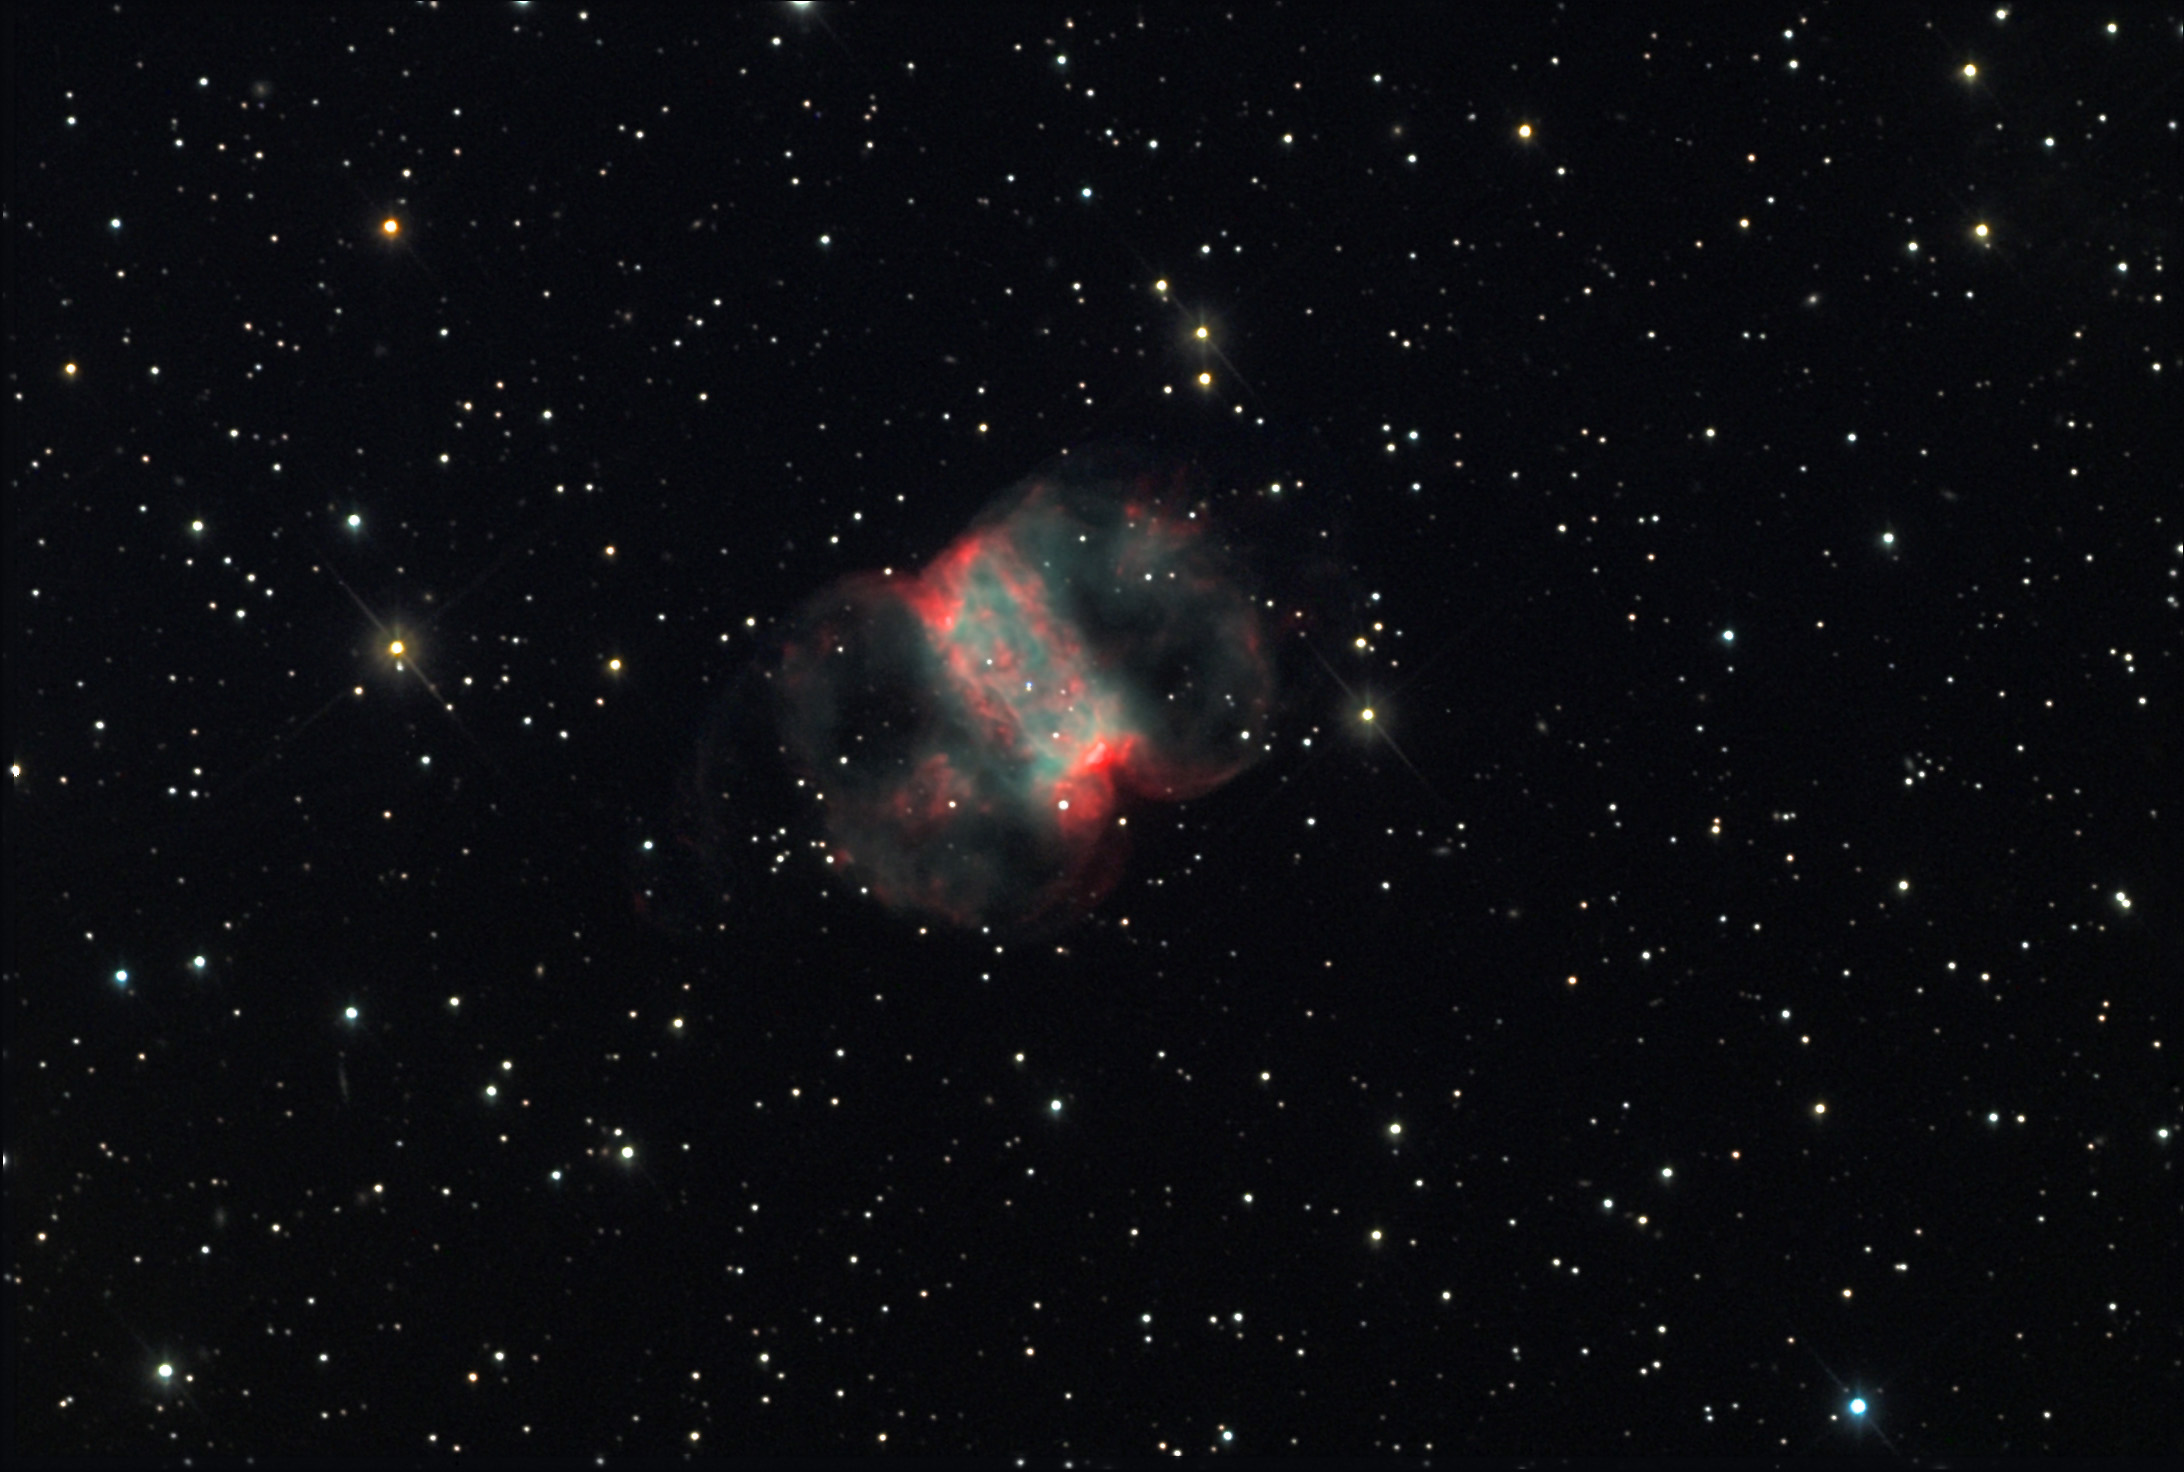

M76 (Little Dumbbell)

M76 is a wonderful nebula to observe visually through the 20" telescope on a dark night. It displays two distinct features - the bright inner rectangle and very dim outer loops. Like most nebulae of this type, these loops of material (the rectangular part is a torus viewed edgewise) are cast off by the death of star of average mass. Stars more massive would actually explode. This process is much more non-violent and results in the convoluted bubbles shown here. The distance to M76 is uncertain, but most sources place it between 3000-5000 lightyears away. This would make the bubble of gas about a lightyear across. The full resolution image (click on image) best shows the very heart of the nebula where the central star resides. The image shows a double star - the top of which is distinctly blue. It is this hot star that is responsible for making the Little Dumbbell glow!

This image was taken as part of Advanced Observing Program (AOP) program at Kitt Peak Visitor Center during 2014.

Credit: KPNO/NOIRLab/NSF/AURA/Adam Block